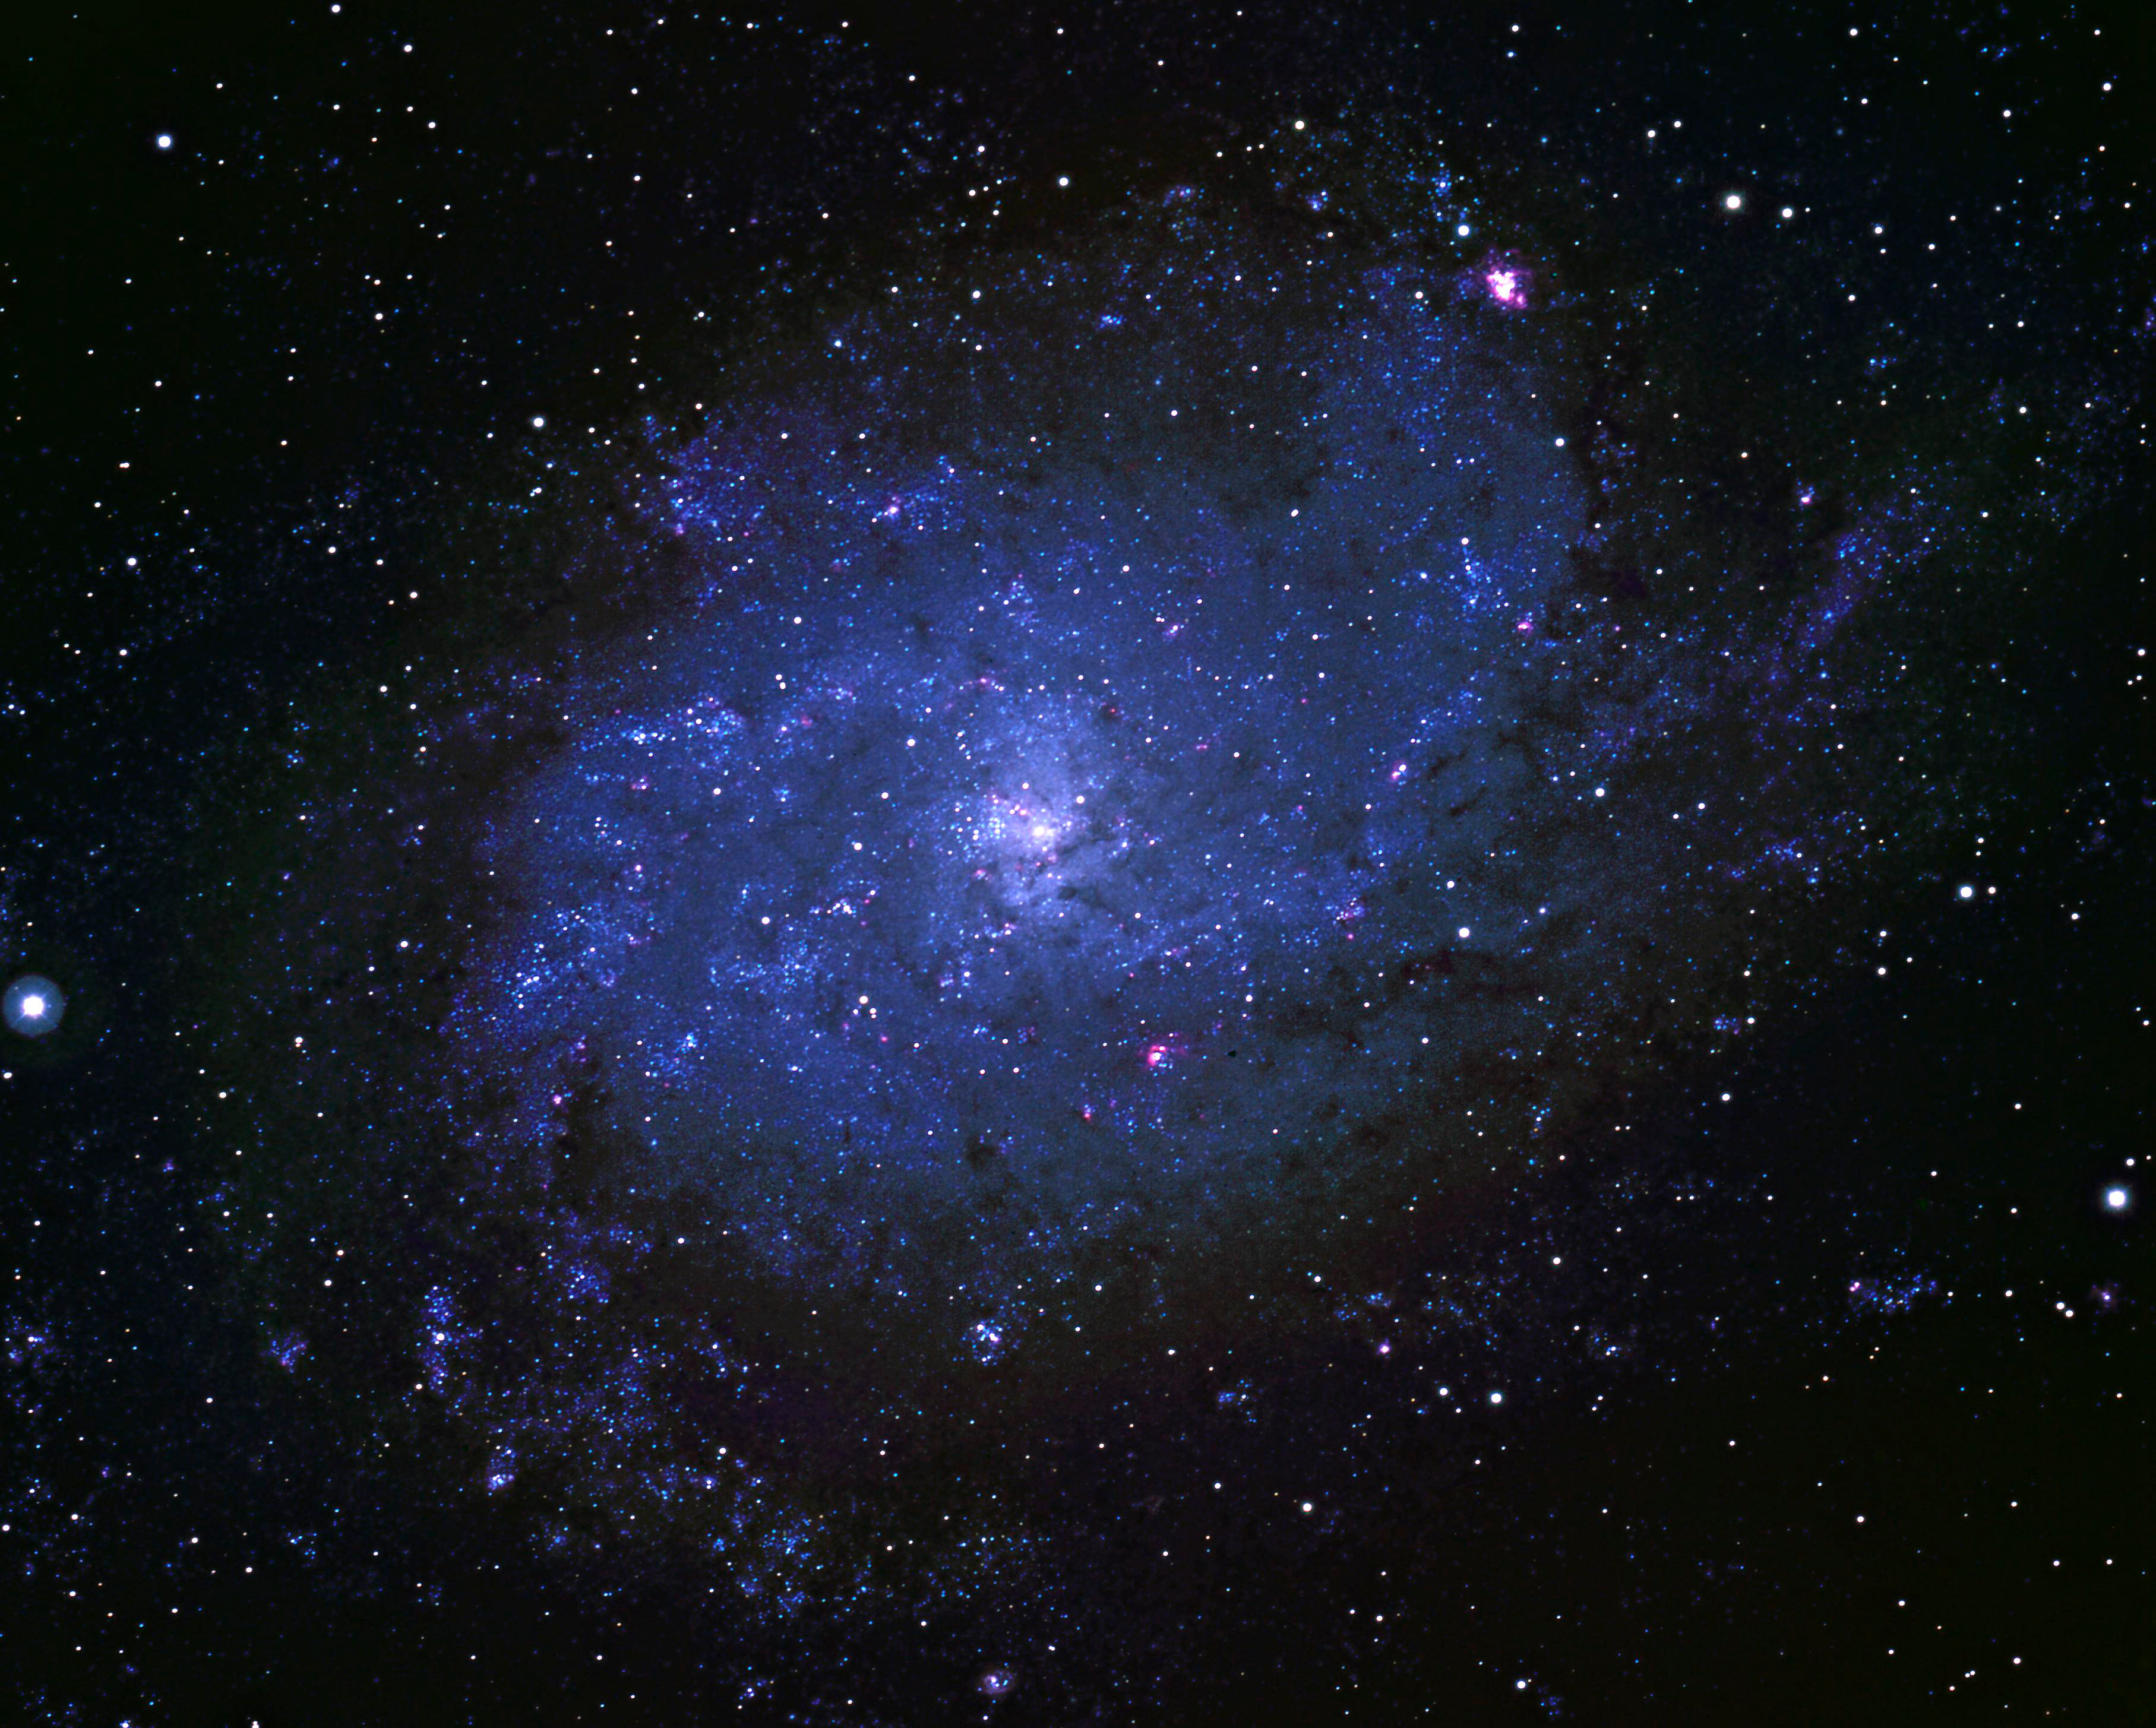

M33, NGC 598

The Nearby Spiral Galaxy M33 This true color picture was taken using Ektachrome film at the prime focus of the Kitt Peak 4m telescope on October 3rd 1973. This is unusual: normally color images are made by combining black and white images taken through different colored filters. Due to reciprocity failure during the quite long exposure needed, the image is slightly bluer than it should be. The spiral structure of the galaxy is clearly seen, as is the giant HII region designated NGC604 (the reddish spot in the upper left). The third largest galaxy in our own Local Group (after the Andromeda Nebula, M31, and our own Galaxy), M33 (NGC598) is over thirty thousand light-years across, and more than two million light-years away, appearing on the sky in the constellation Triangulum. Photograph by Bill Schoening.

Credit: Bill Schoening/NOIRLab/NSF/AURA/